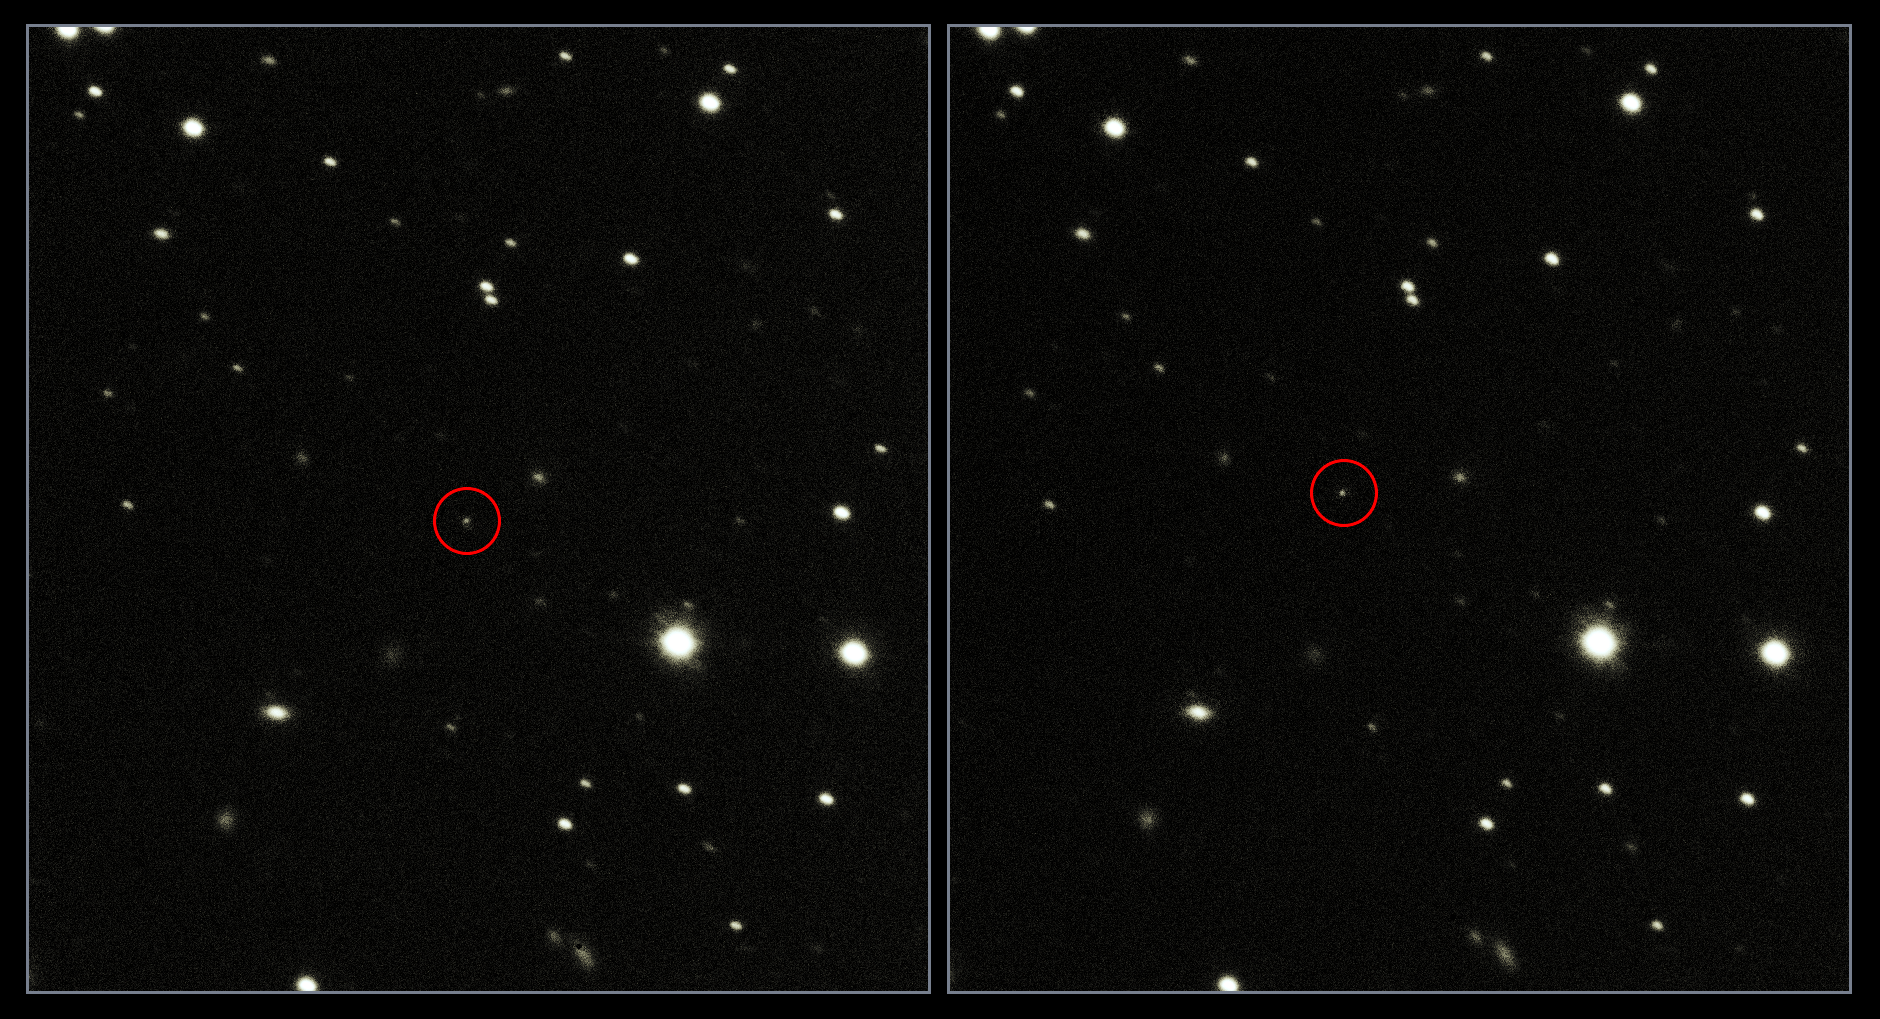

VST snaps Gaia en route to a billion stars

These new images from ESO's Very Large Telescope Survey Telescope (VST) show ESA's Gaia spacecraft in its position some 1.5 million kilometres beyond Earth's orbit.

Launched on the morning of Thursday, 19 December 2013, the satellite is on a quest to build a 3D map of our galaxy over the next five years. Mapping the sky has been one of humanity's quests since the dawn of time, and Gaia will take our understanding of our stellar neighbourhood to a whole new level. It will measure very precisely the positions and motions of about one billion stars in our galaxy, to explore the Milky Way's composition, formation and evolution.

These new observations are the result of a close collaboration between ESA and ESO to monitor the spacecraft from the ground. Gaia is the most accurate astrometric device ever built, but in order for its observations to be useful it needs to know exactly where it is in the Universe. The only way to know the velocity and position of the spacecraft with very high precision is to observe it on a daily basis from the ground — using telescopes including ESO's VST in a campaign known as Ground-Based Optical Tracking, or GBOT.

The VST is a state-of-the-art 2.6-metre telescope equipped with OmegaCAM, a monster 268-megapixel CCD camera with a field of view four times the area of the full Moon. The VST captured these images using OmegaCAM on 23 January 2014, taken about 6.5 minutes apart. Gaia is clearly visible as a small spot moving against a background of stars. Its location is circled in red. In these images, the spacecraft is about a million times fainter than is detectable by the naked eye.

Gaia was previously observed in December 2013 by the VST, very soon after its launch — it is one of the closest objects ever observed by the VST. It appeared in precisely the location expected, highlighting a successful collaboration between ground- and space-based astronomy!

Credit: ESO